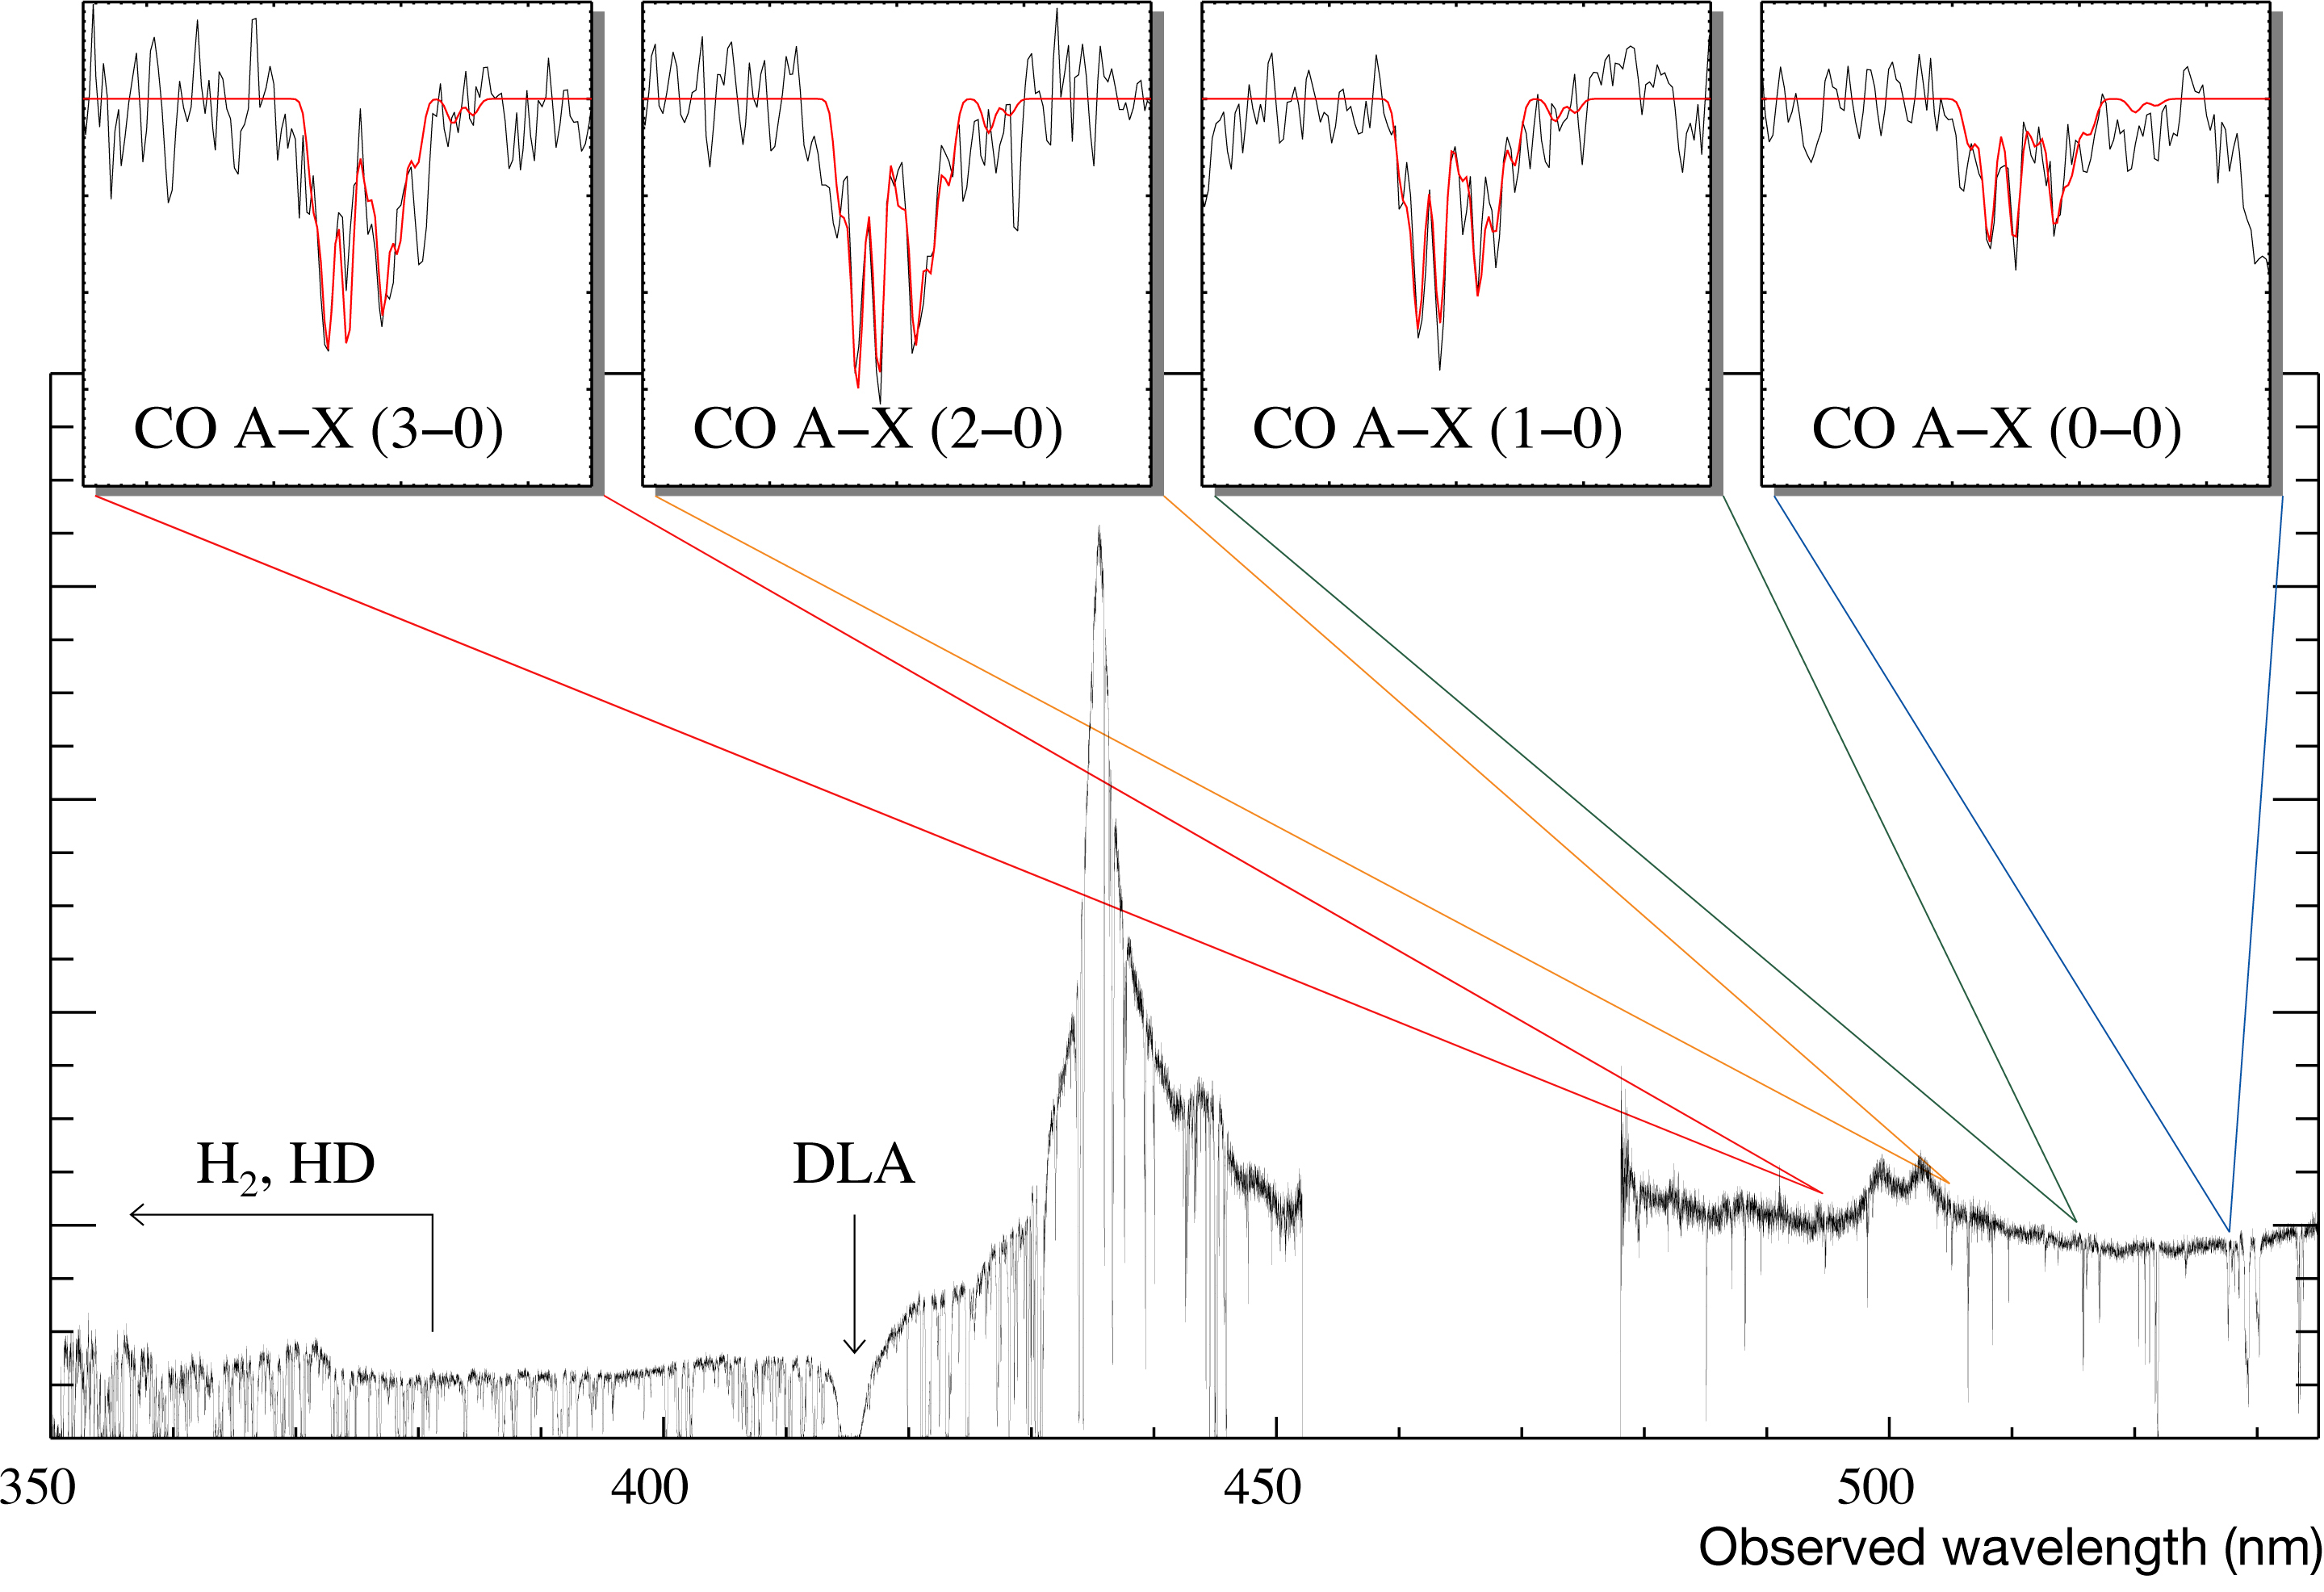

Carbon monoxide in a remote galaxy

Spectrum of a very distant quasar on which the footprints from a galaxy located almost 11 billion light-years away are seen. Various bands of carbon monoxide (CO), as well as bands of normal and deuterated molecular hydrogen (H2, HD) were identified by the astronomers. The different intensities of the CO bands allow the astronomers to infer the temperature of the Cosmic Background Radiation at this very remote epoch. The spectrum was obtained with UVES on ESO's VLT. It is the result of more than 8 hours of observations.

Credit: ESO